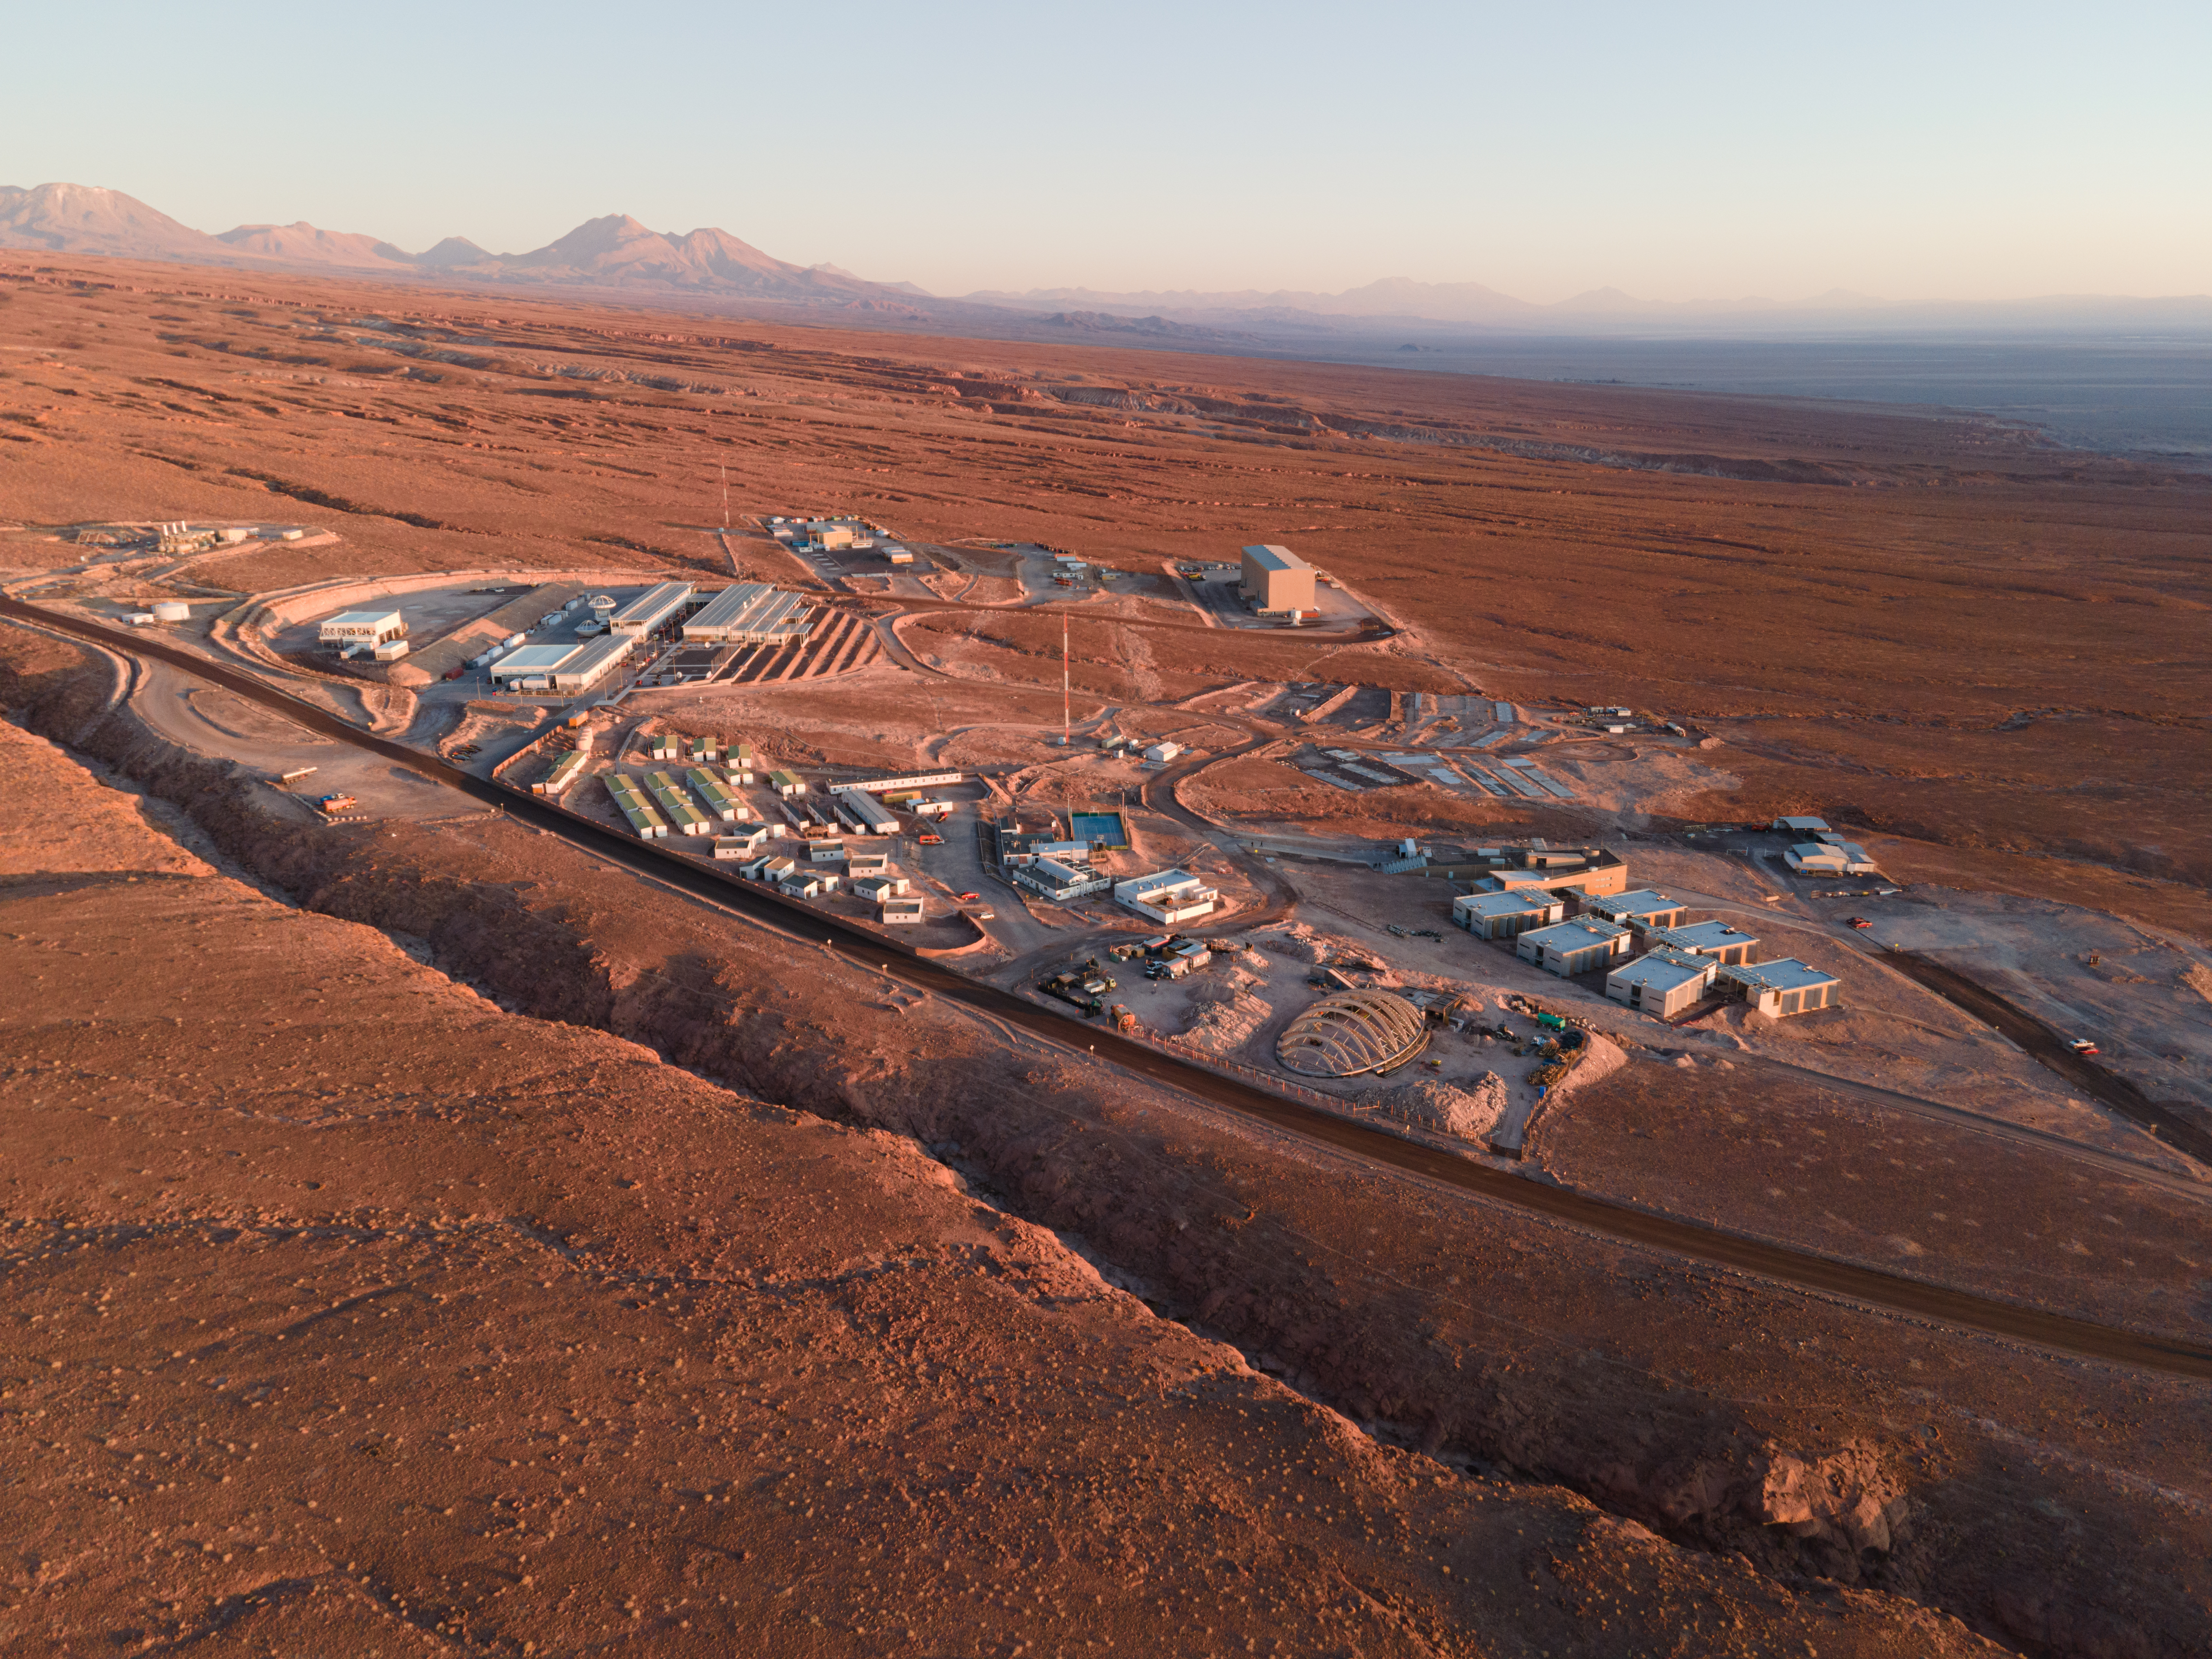

Wonderful view at sunset

Wonderful view from the ALMA Operation Support Facility (OSF) at sunset. Located at 2,900 meters above sea level in the middle of the Chilean Andes, it is where most of the observatory's activities are carried out, housing laboratories, offices and workshops. In the foreground on the right, the indoor sports facility and the staff Residencia.

Credit: C. Padilla – ALMA (ESO /NAOJ/NRAO)